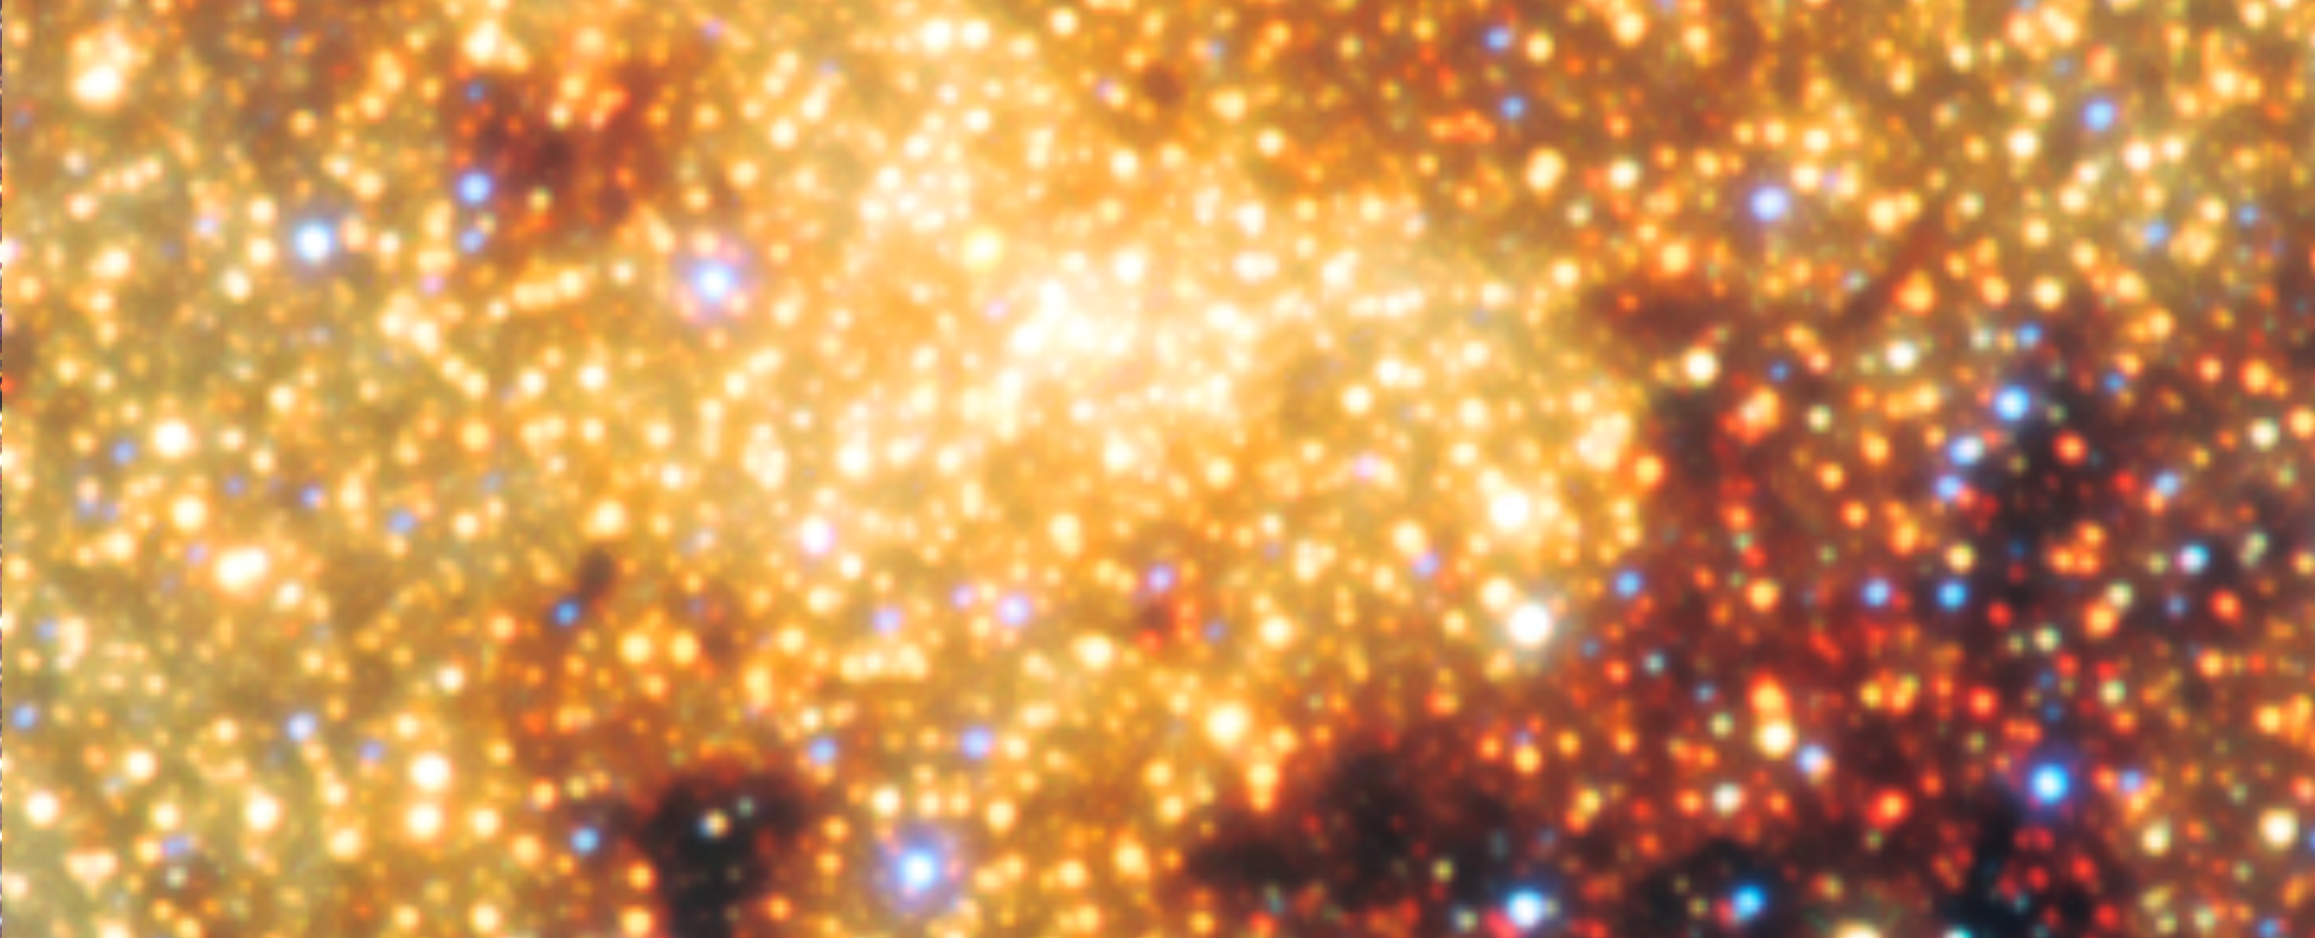

View of the galactic centre

View of the Galactic centre captured with ESO's VISTA infrared survey telescope, as part of the Variables in the Via Lactea (VVV) ESO public survey.

Credit: ESO/VVV Survey/D. Minniti